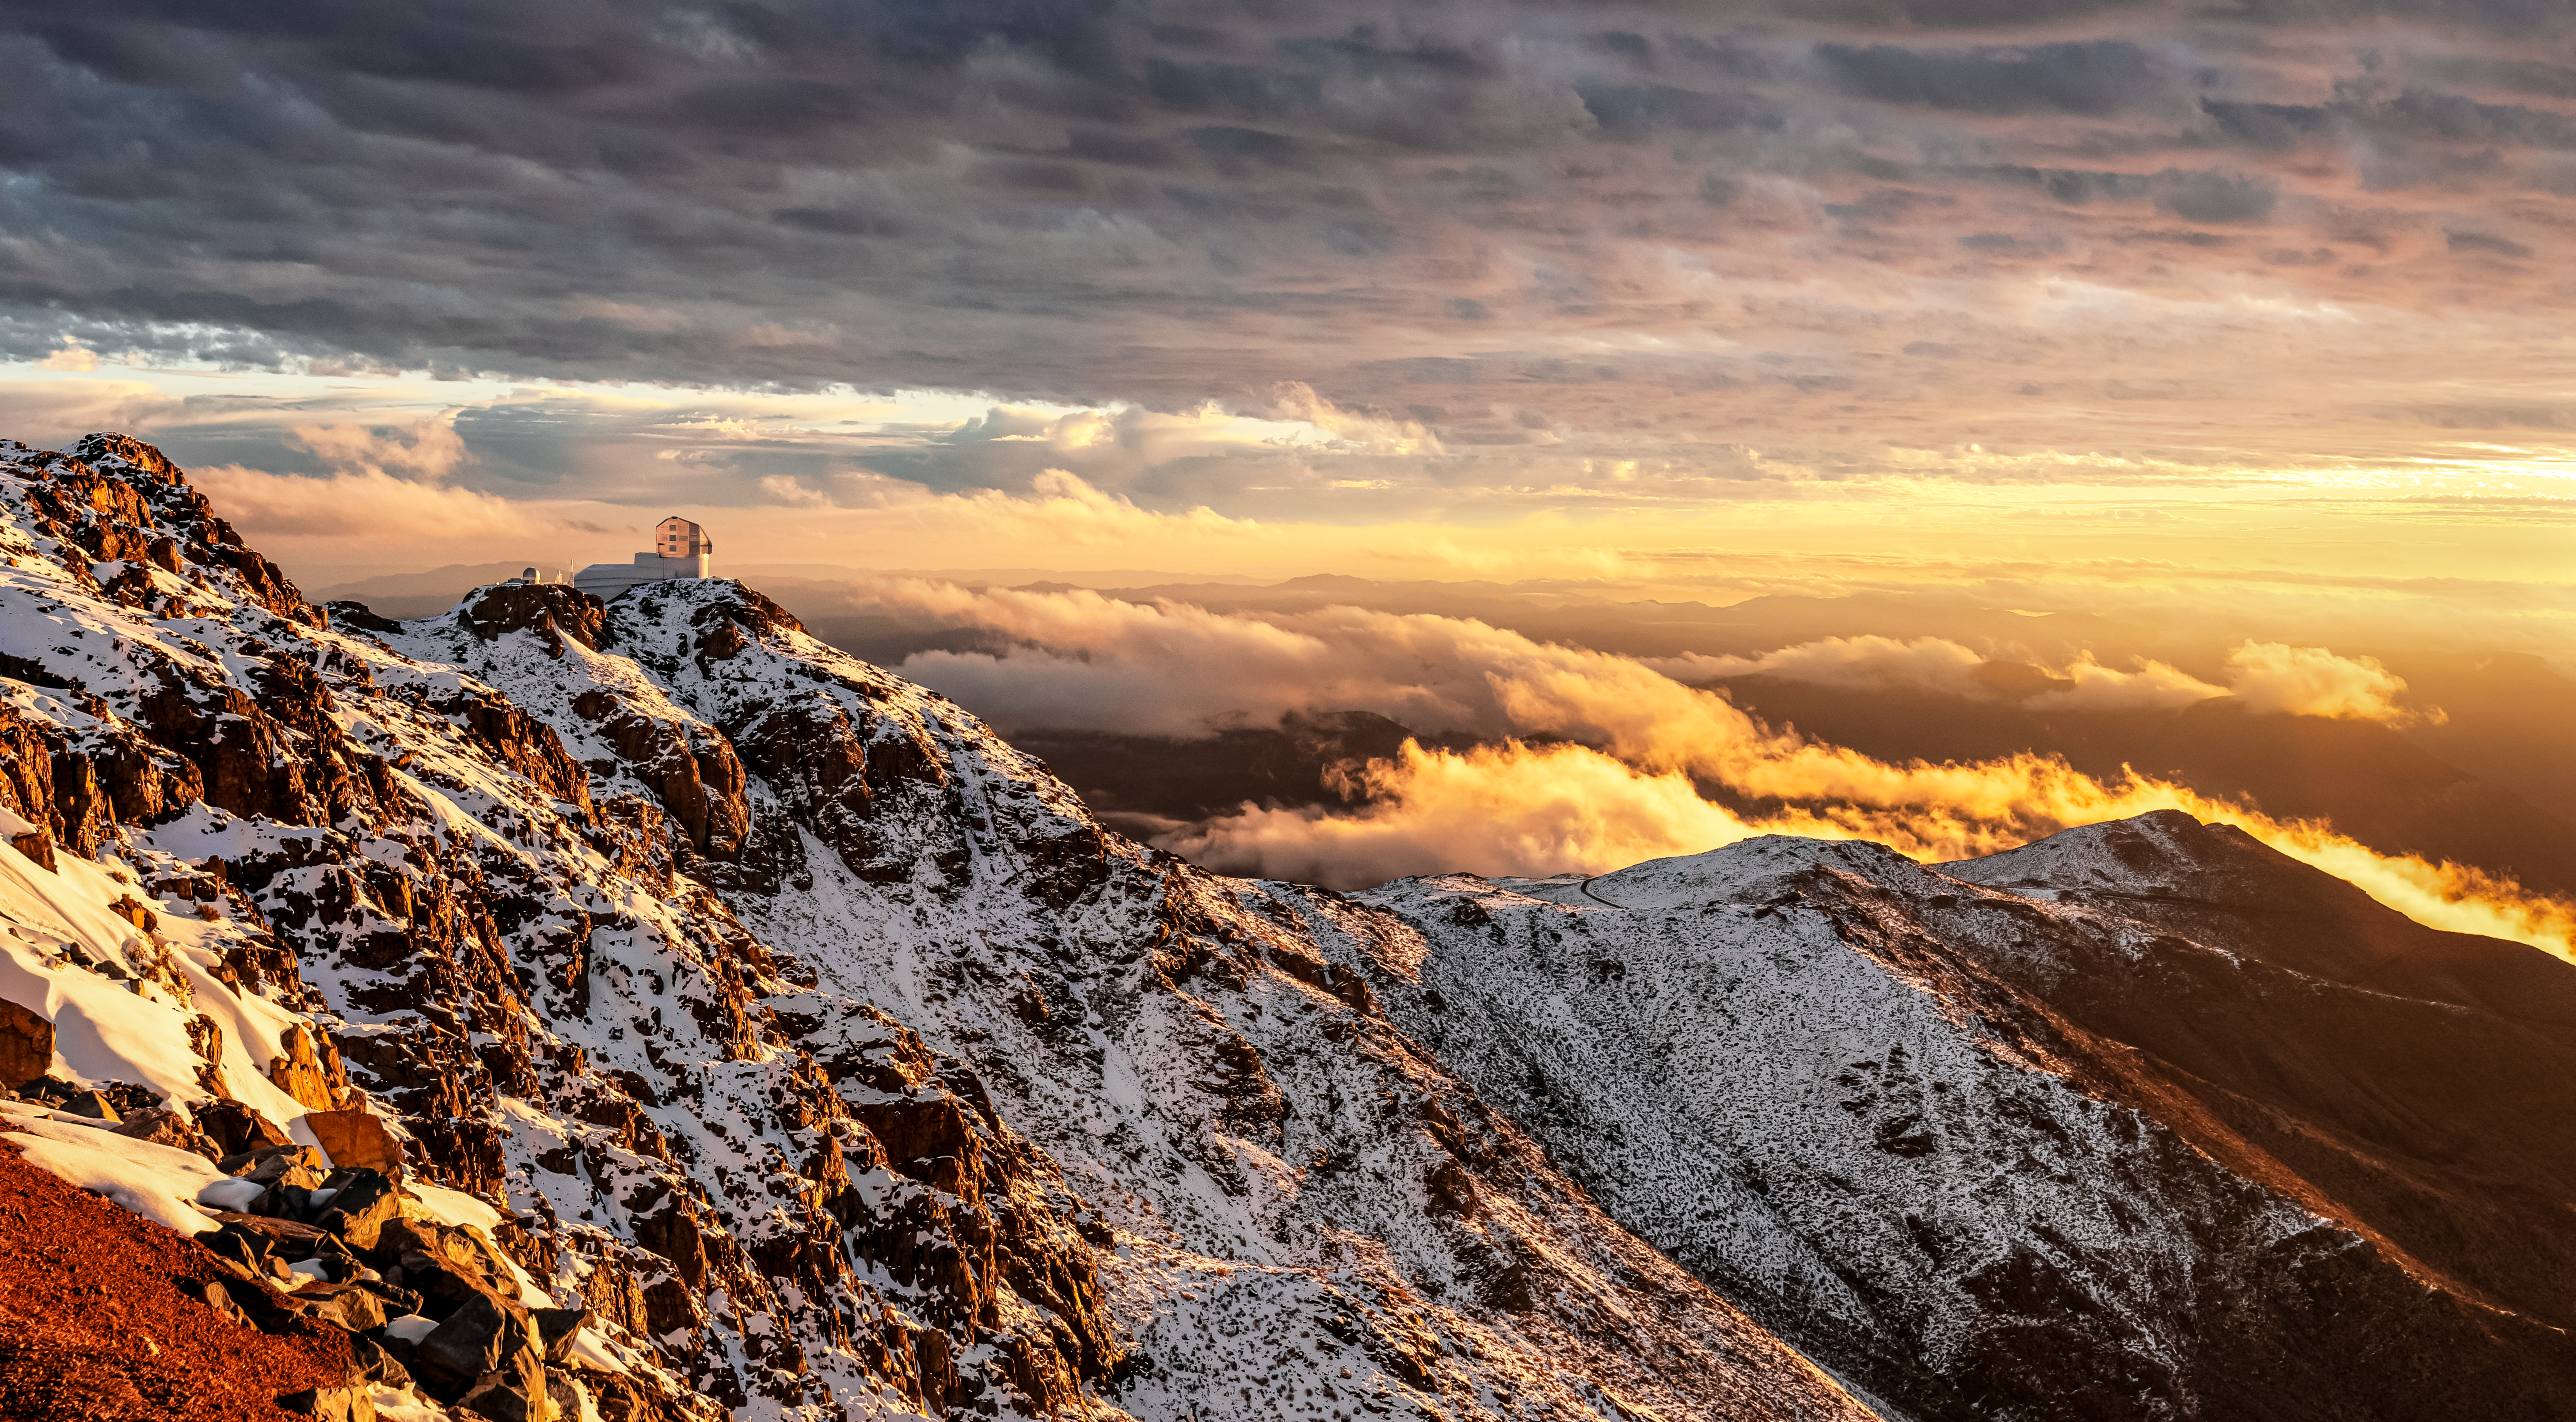

Vera C. Rubin Observatory in the Snow

Vera C. Rubin Observatory on Cerro Pachón during a snowy day.

Credit: NOIRLab/NSF/AURA/C. Corco